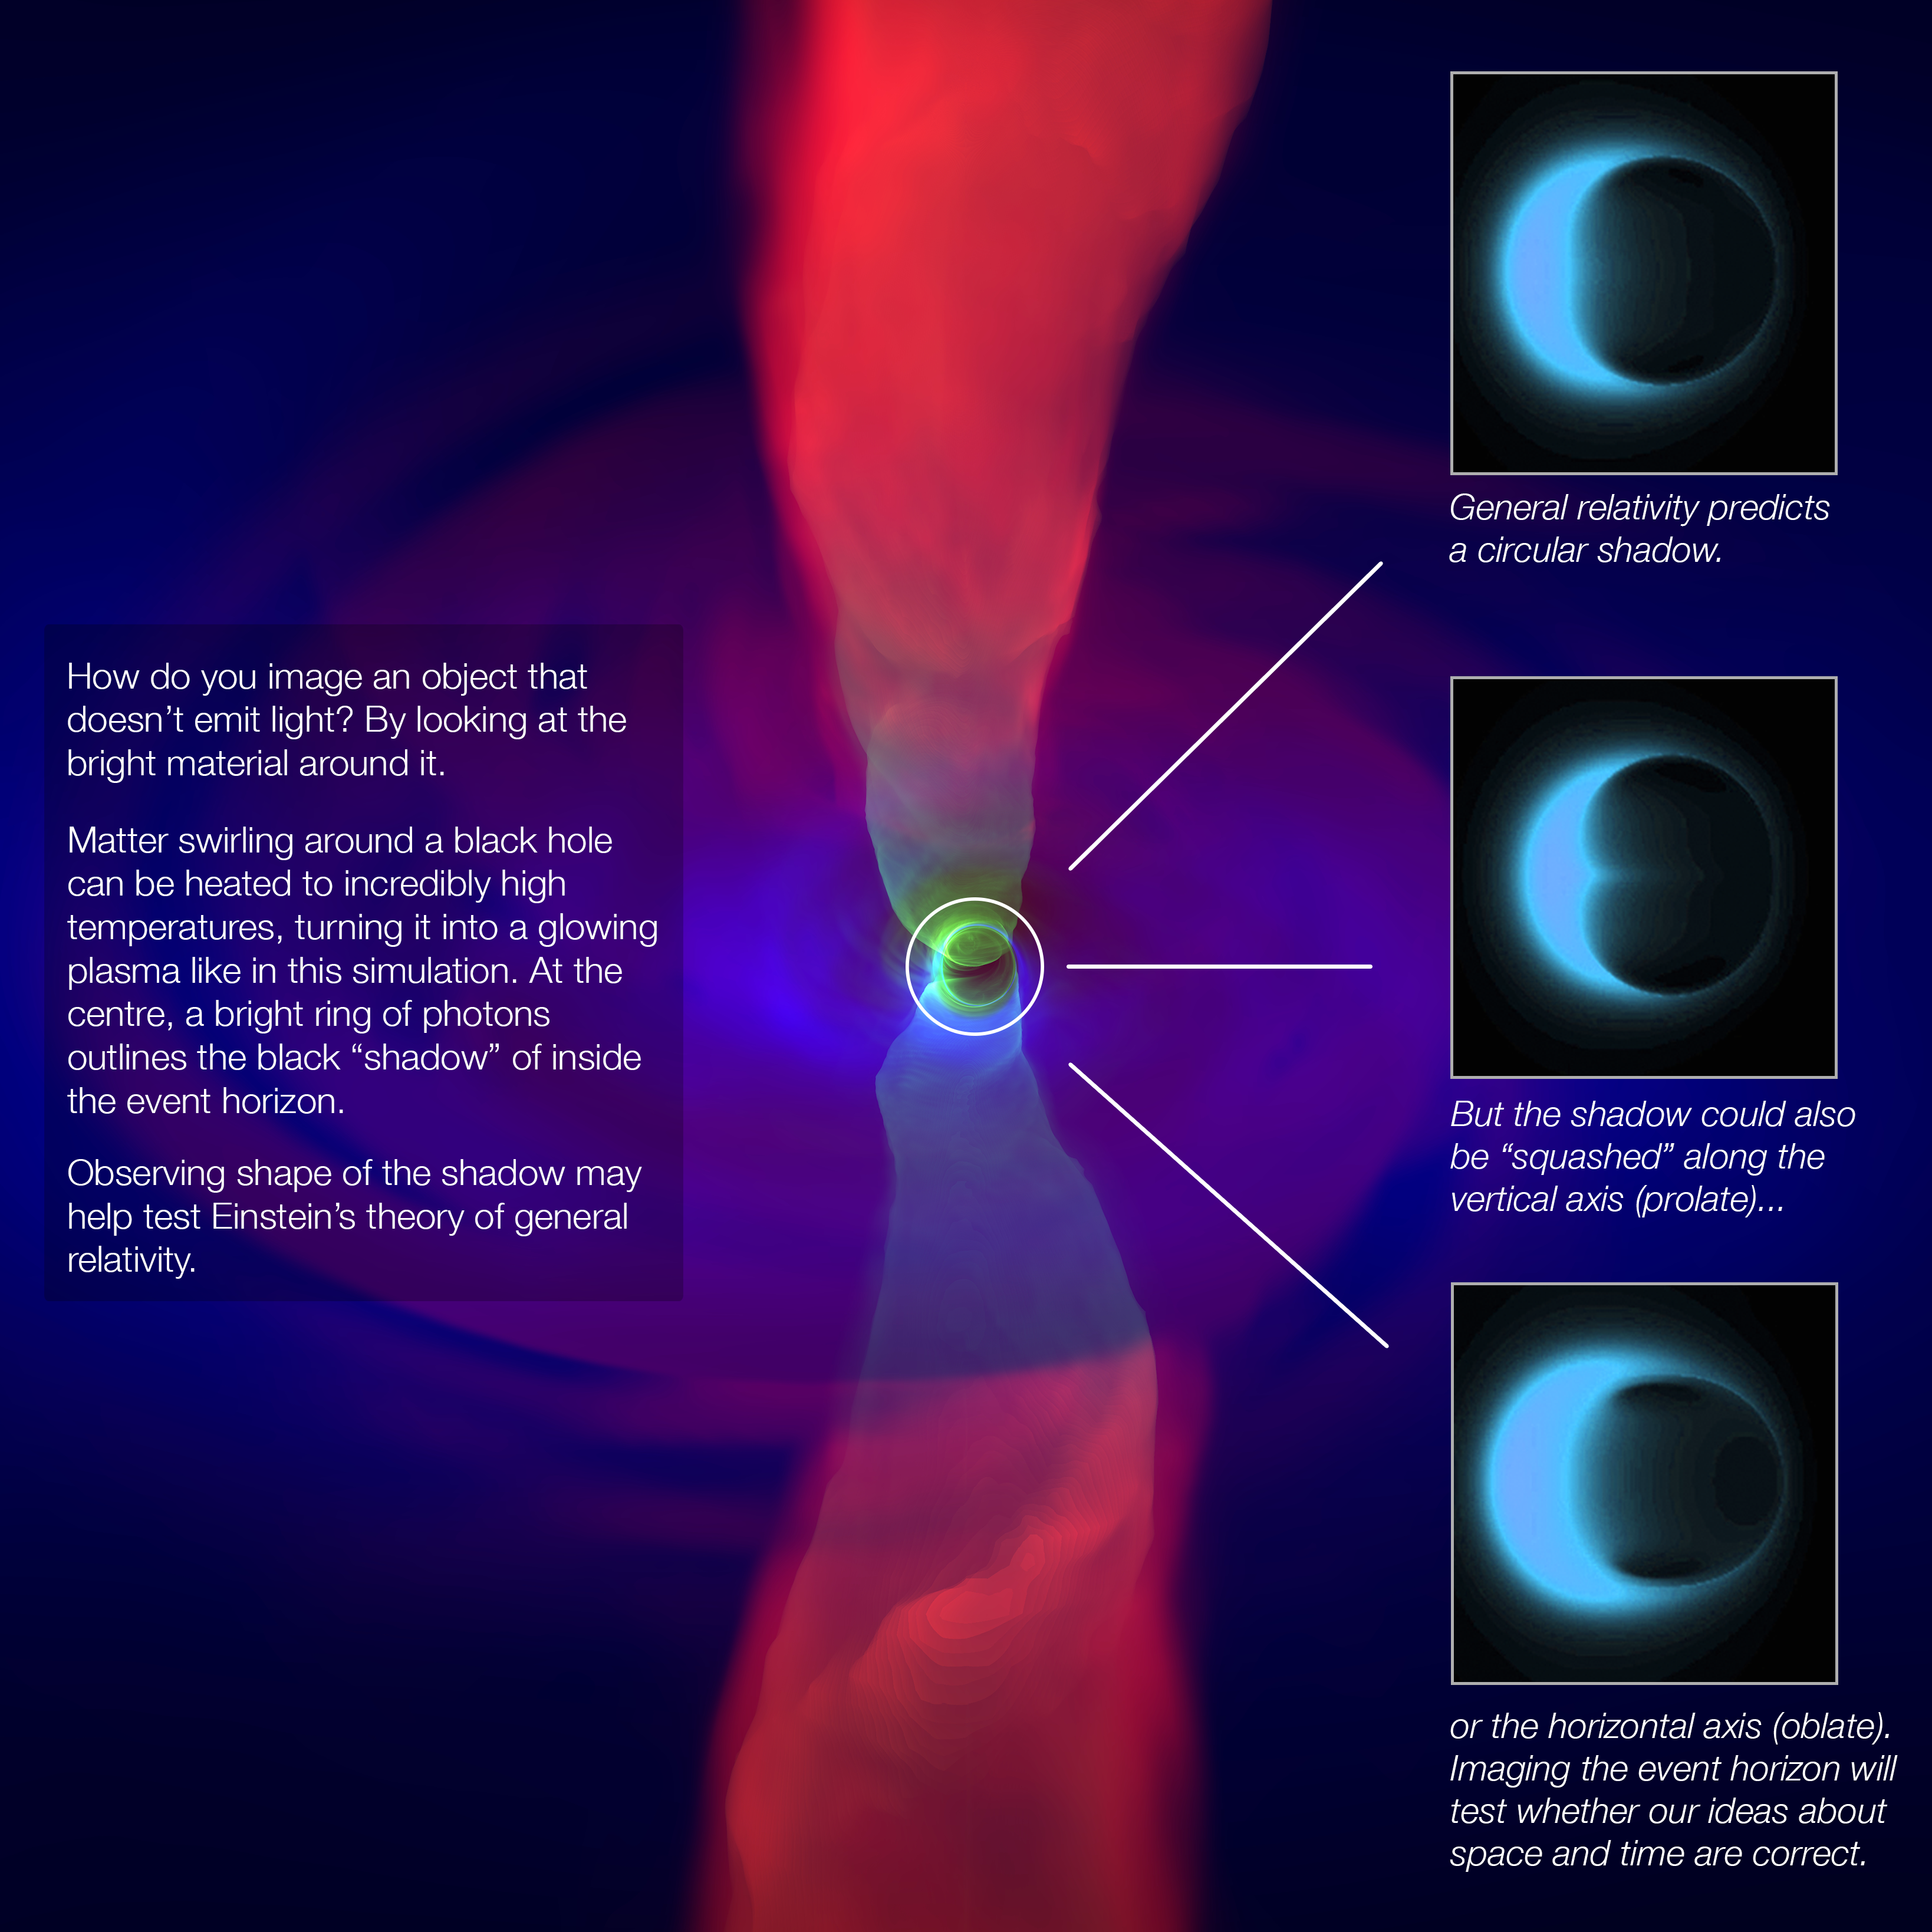

Testing general relativity with a supermassive black hole

This infographic shows a simulation of the outflow (bright red) from a black hole and the accretion disk around it, with simulated images of the three potential shapes of the event horizon’s shadow.

Credit: ESO/N. Bartmann/A. Broderick/C.K. Chan/D. Psaltis/F. Ozel